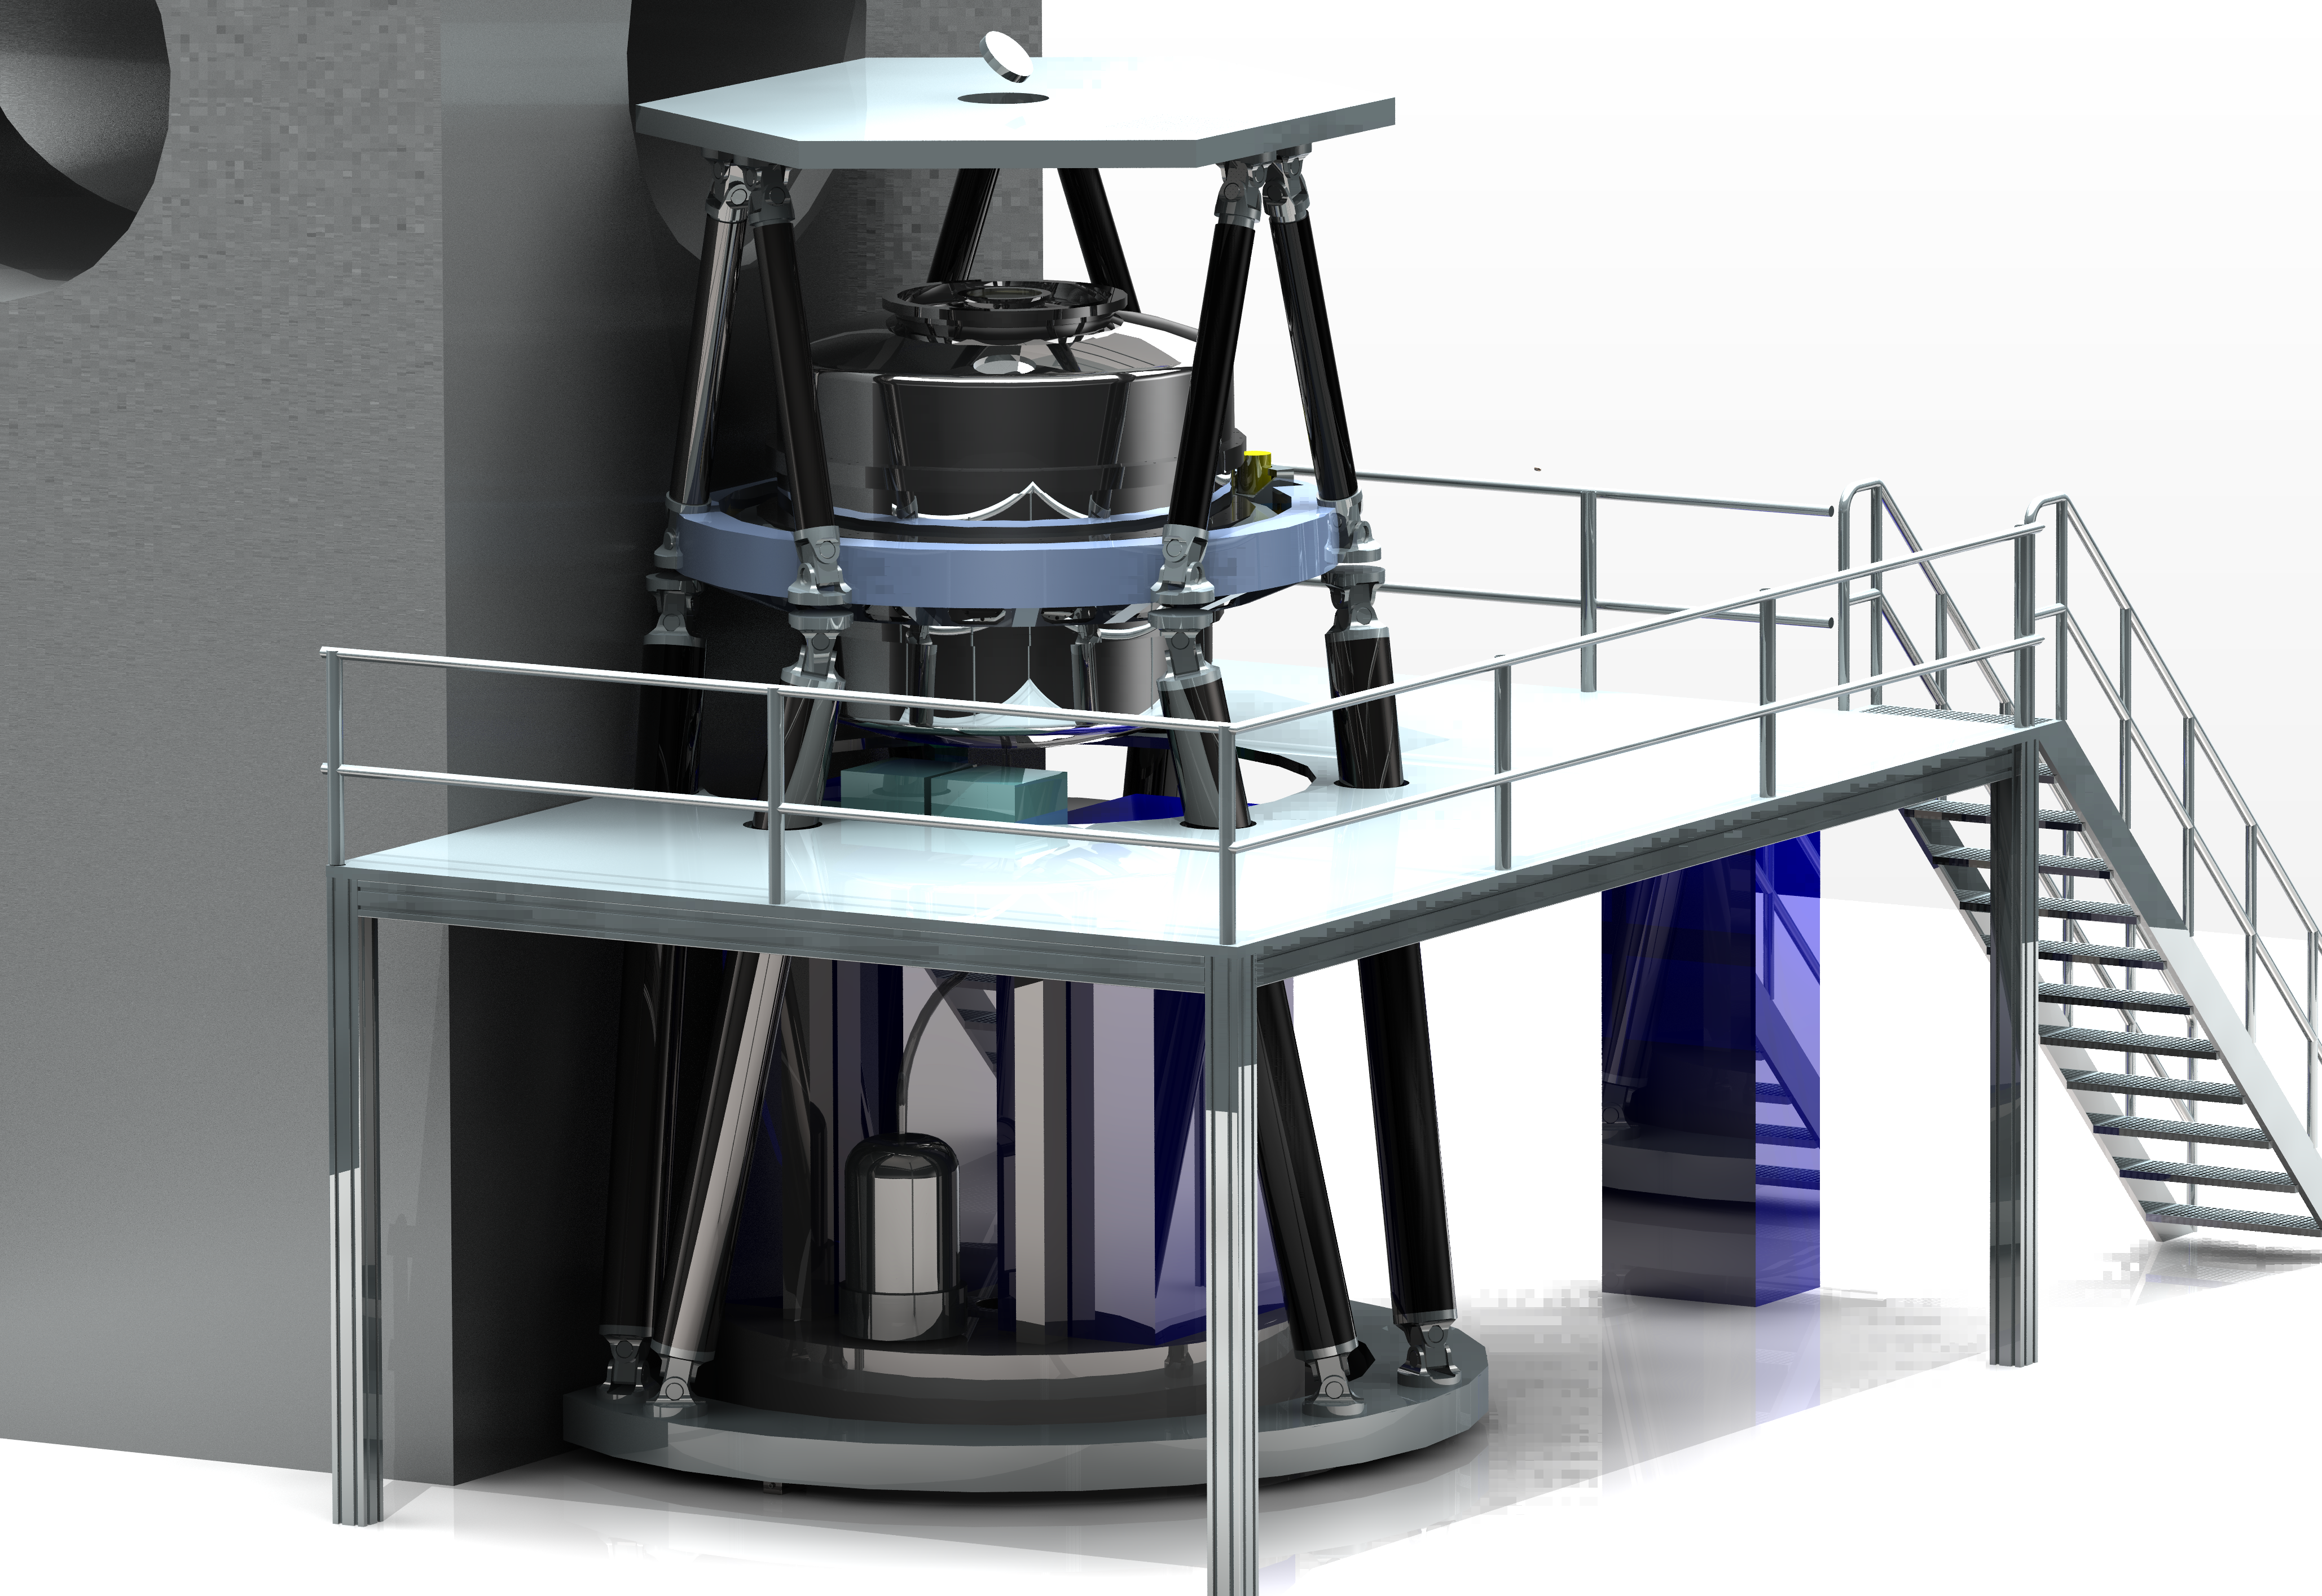

Engineering drawing of the E-ELT MICADO camera

On 18 September 2015 ESO signed an agreement with a consortium of institutes across Europe, to design and construct the MICADO camera (Multi-AO Imaging Camera for Deep Observations), one of the first-light instruments for the European Extremely Large Telescope (E-ELT). MICADO will be the first dedicated imaging camera for the giant telescope and will take the power of adaptive optics to the next level.

This picture shows how the instrument will look when installed on the E-ELT.

Credit: ESO/MICADO consortium